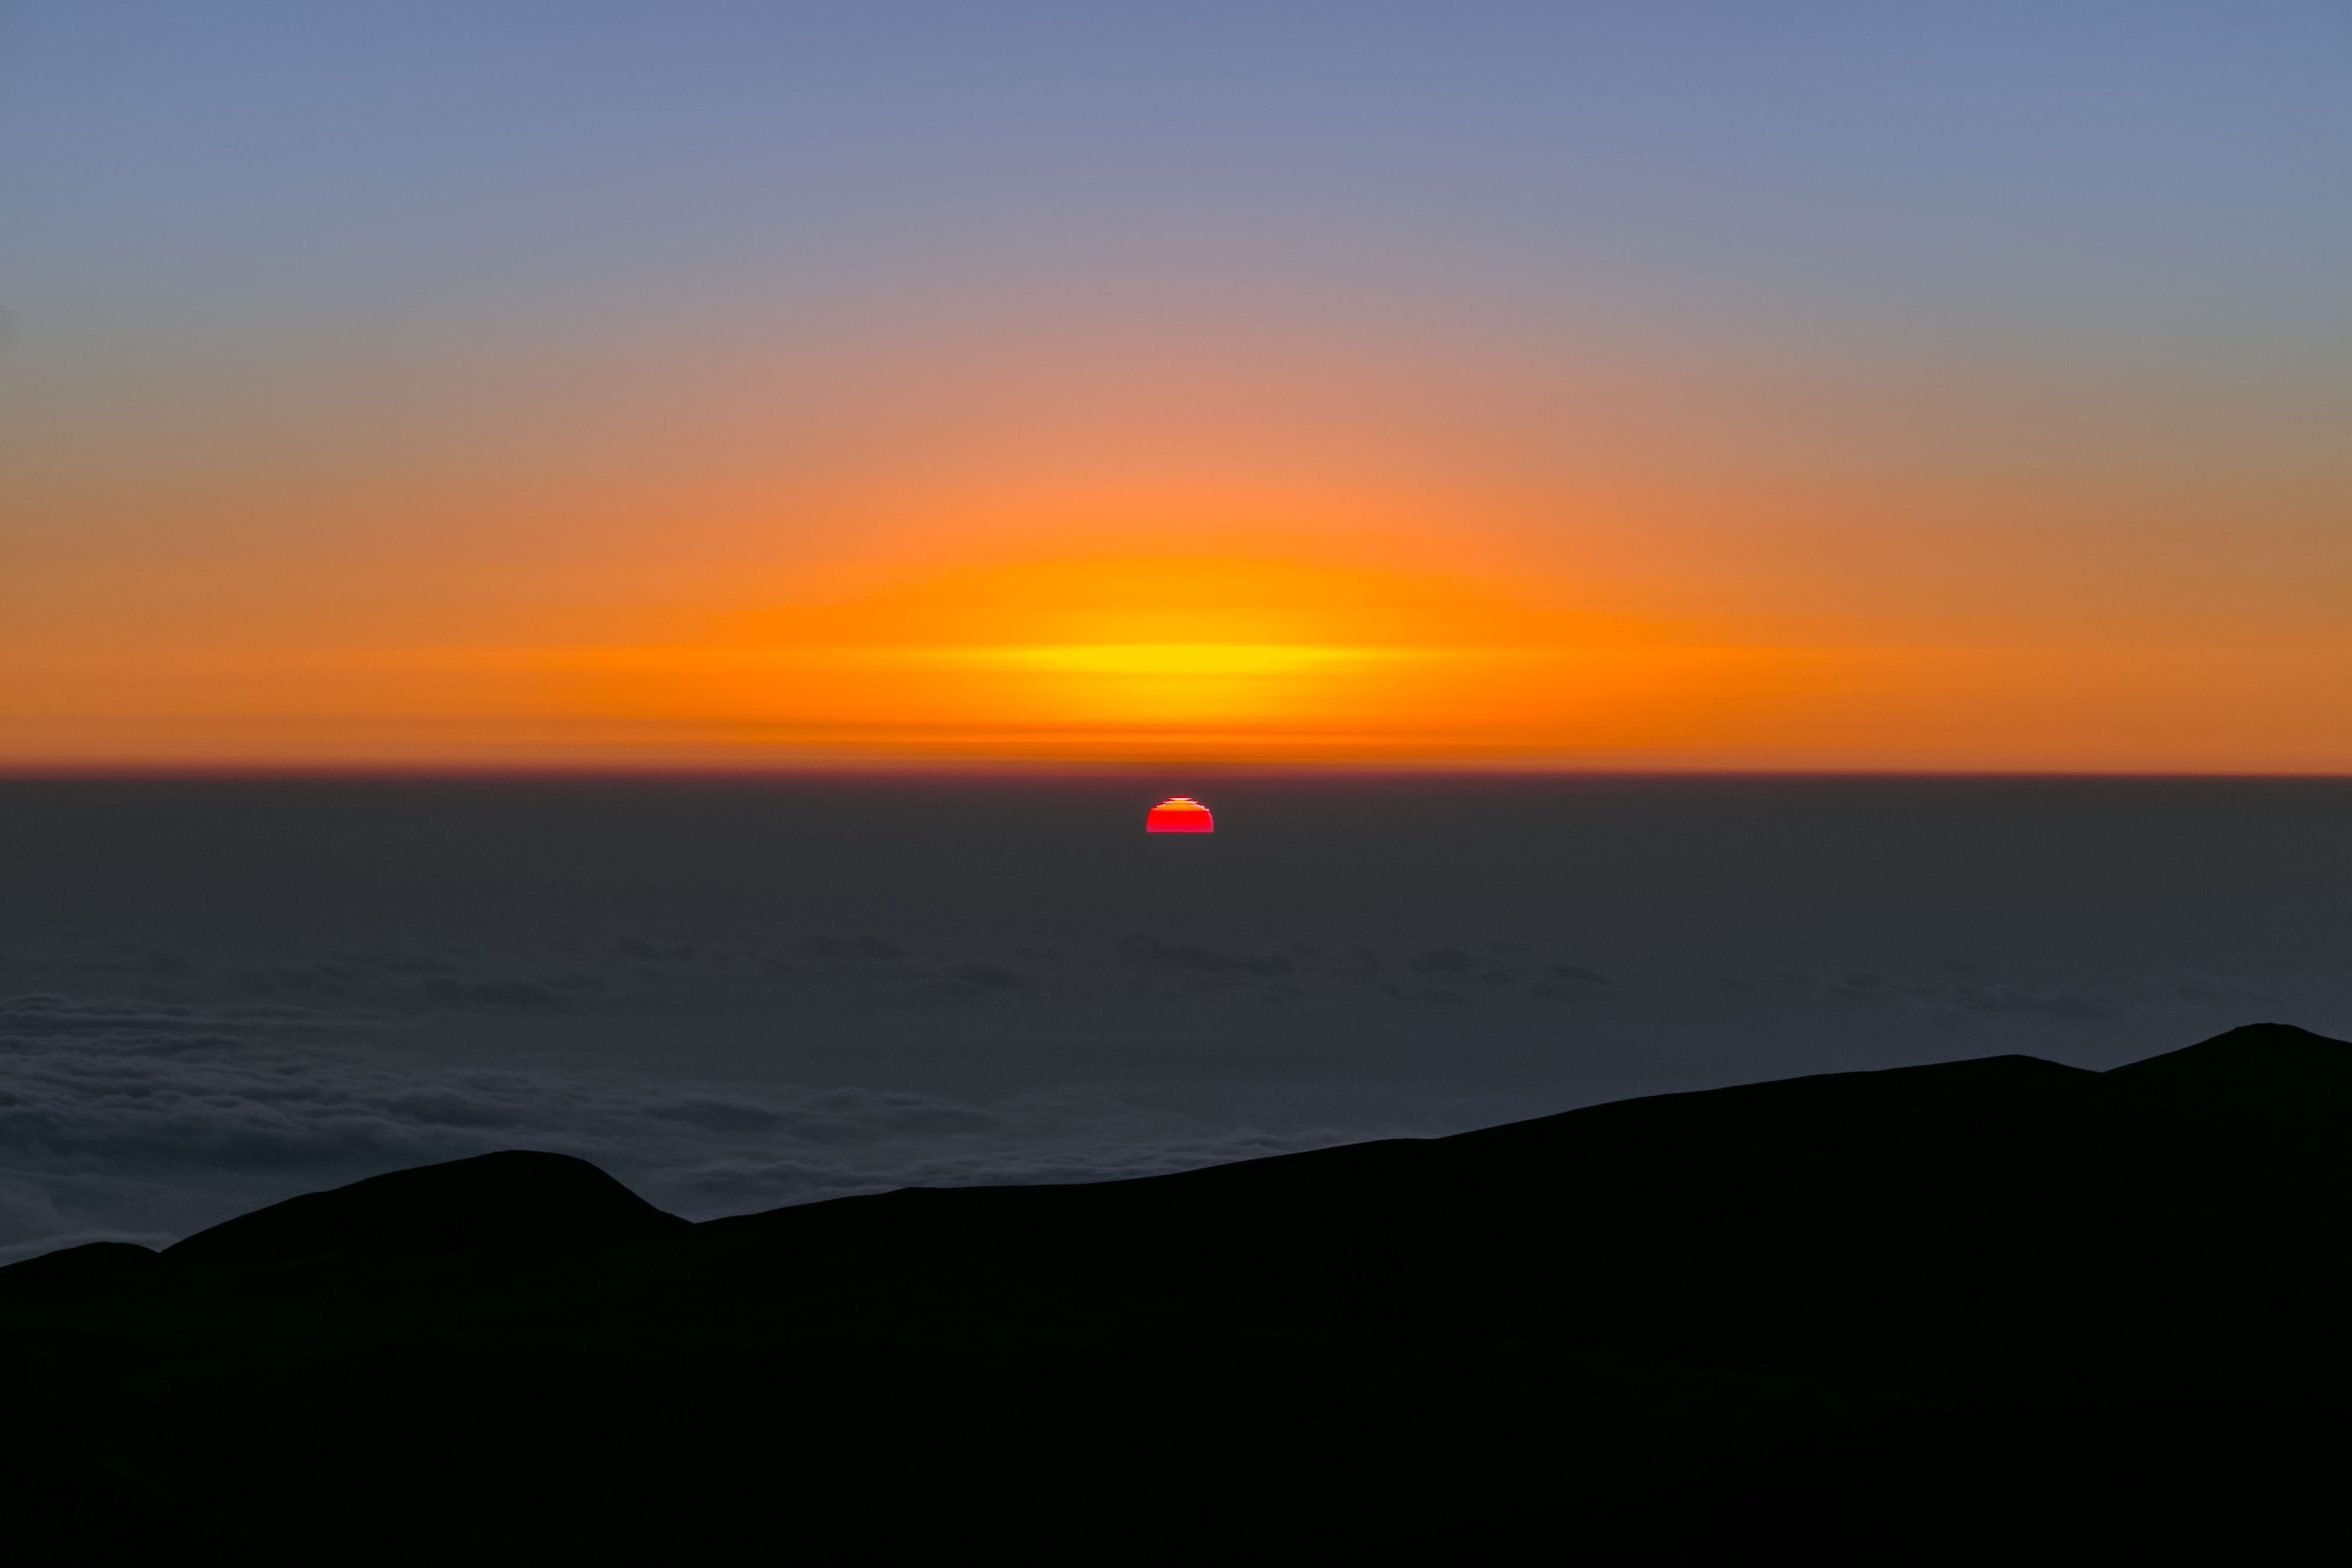

The Sun sets — beneath 2 horizons

Taken from the Paranal mountain, home to the ESO Paranal site that houses the Very Large Telescope (VLT), this spectacular view points out over the South Pacific Ocean at sunset. The water itself is hidden beneath a second sea of very thin clouds — so thin that the Sun shines up through them, revealing the line of the true water horizon. This gives the odd illusion that the Sun is sinking into the sea.

Credit: H. Sommer/ESO